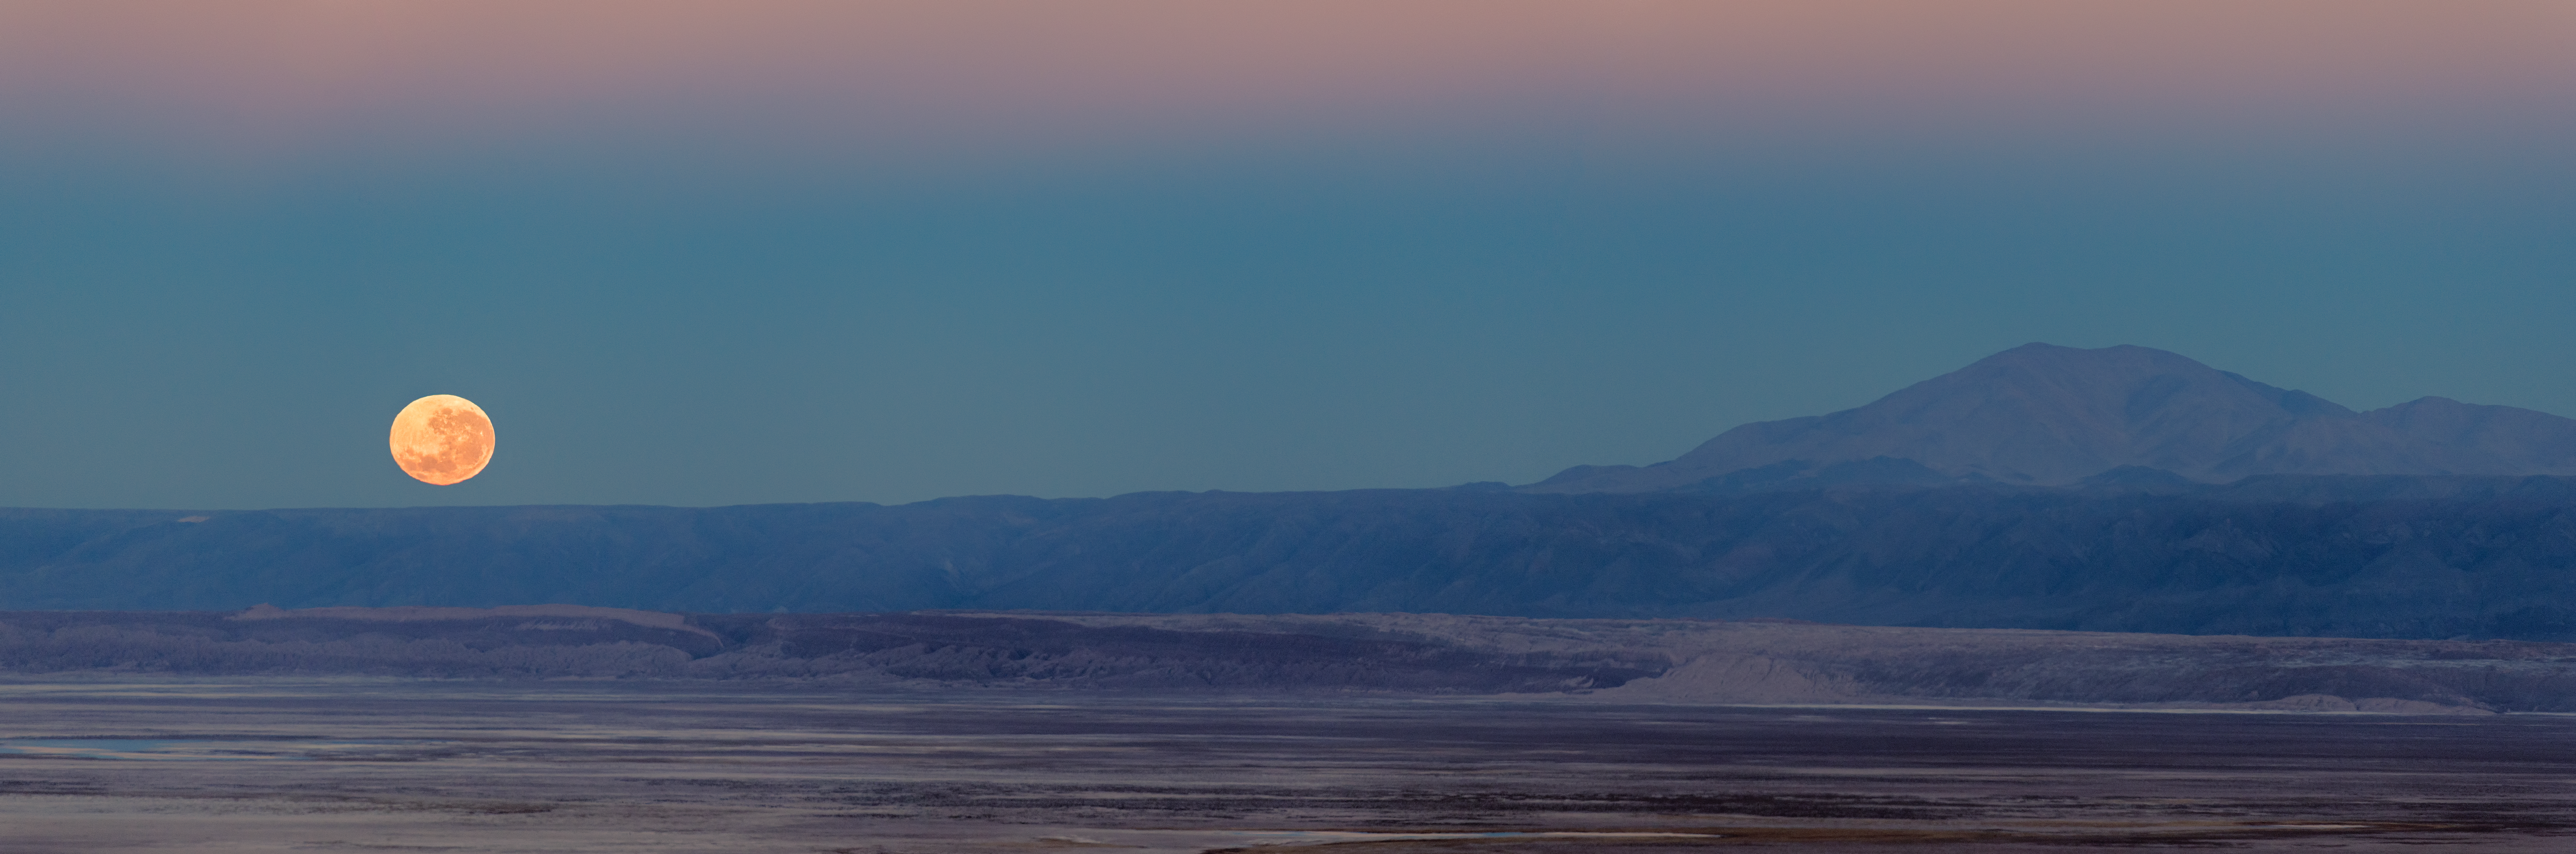

Chilean moonset

The setting Moon presents a contrasting orange glow against the blue backdrop of the Chilean evening sky. Huge, open plateaus like this are home to the Atacama Large Millimetre/submillimetre Array (ALMA).

Credit: S. Otarola/ESO